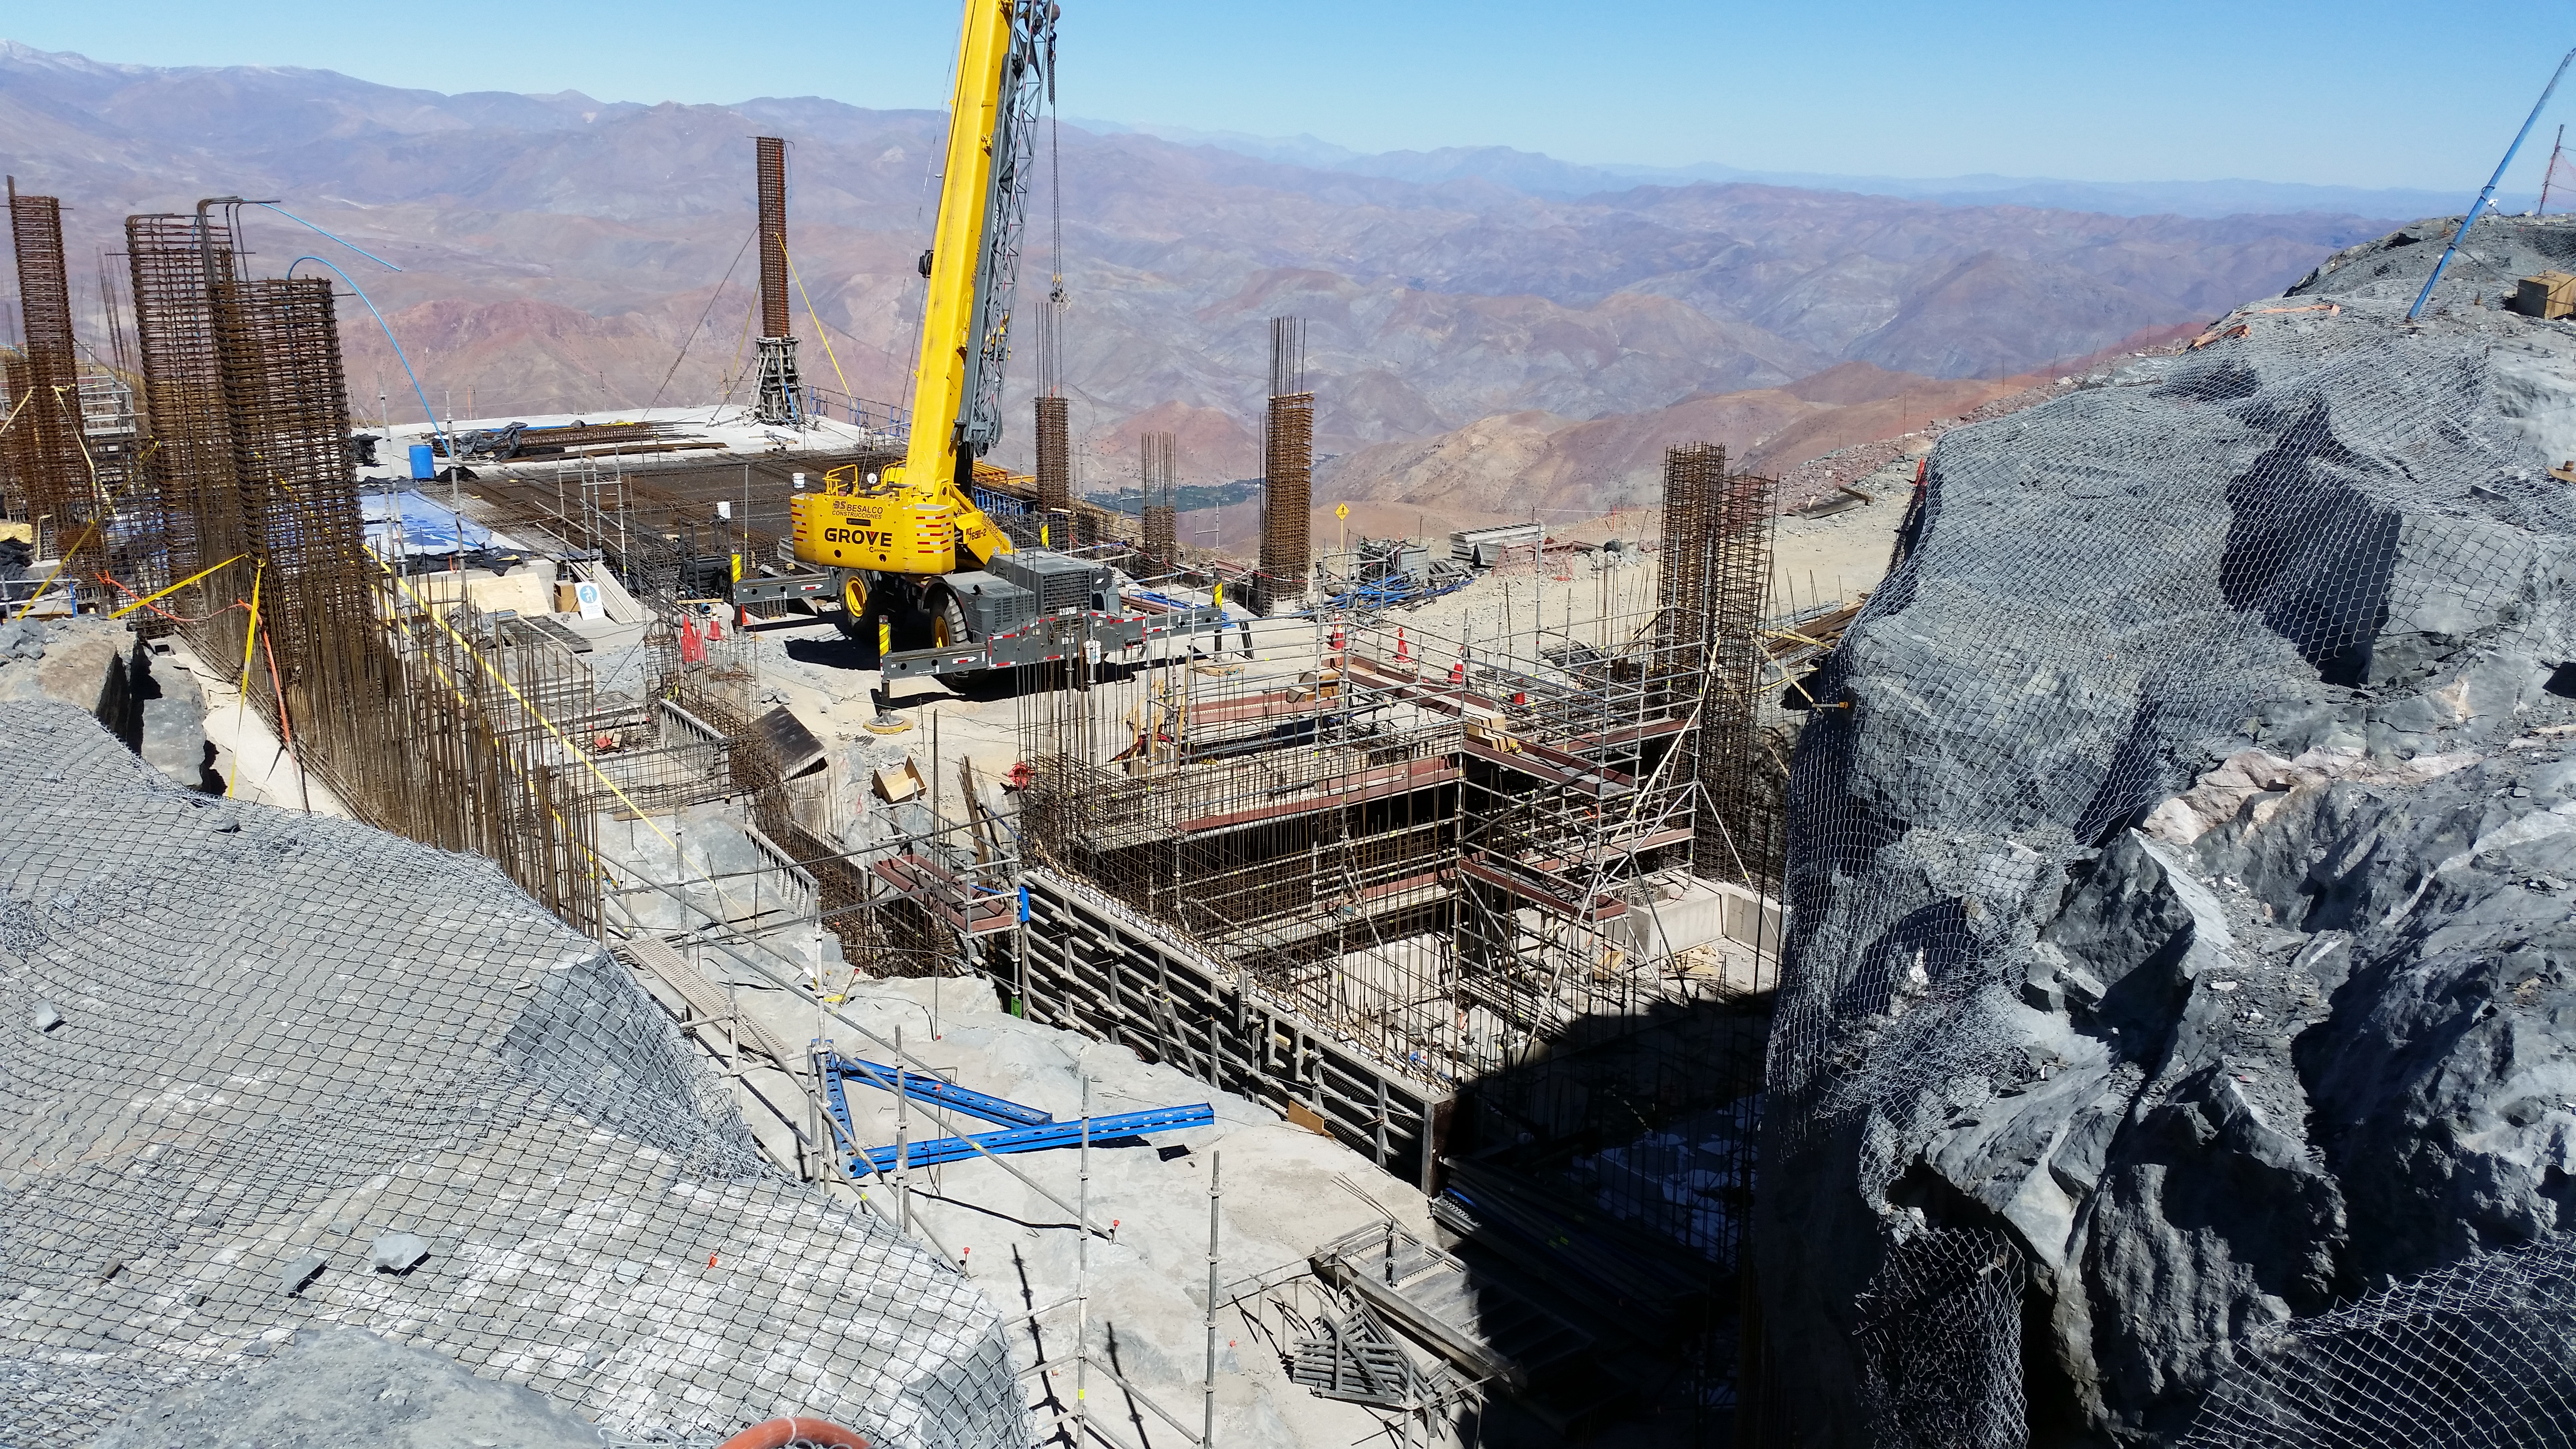

Third level

Third level

Credit: Rubin Observatory/NSF/AURA